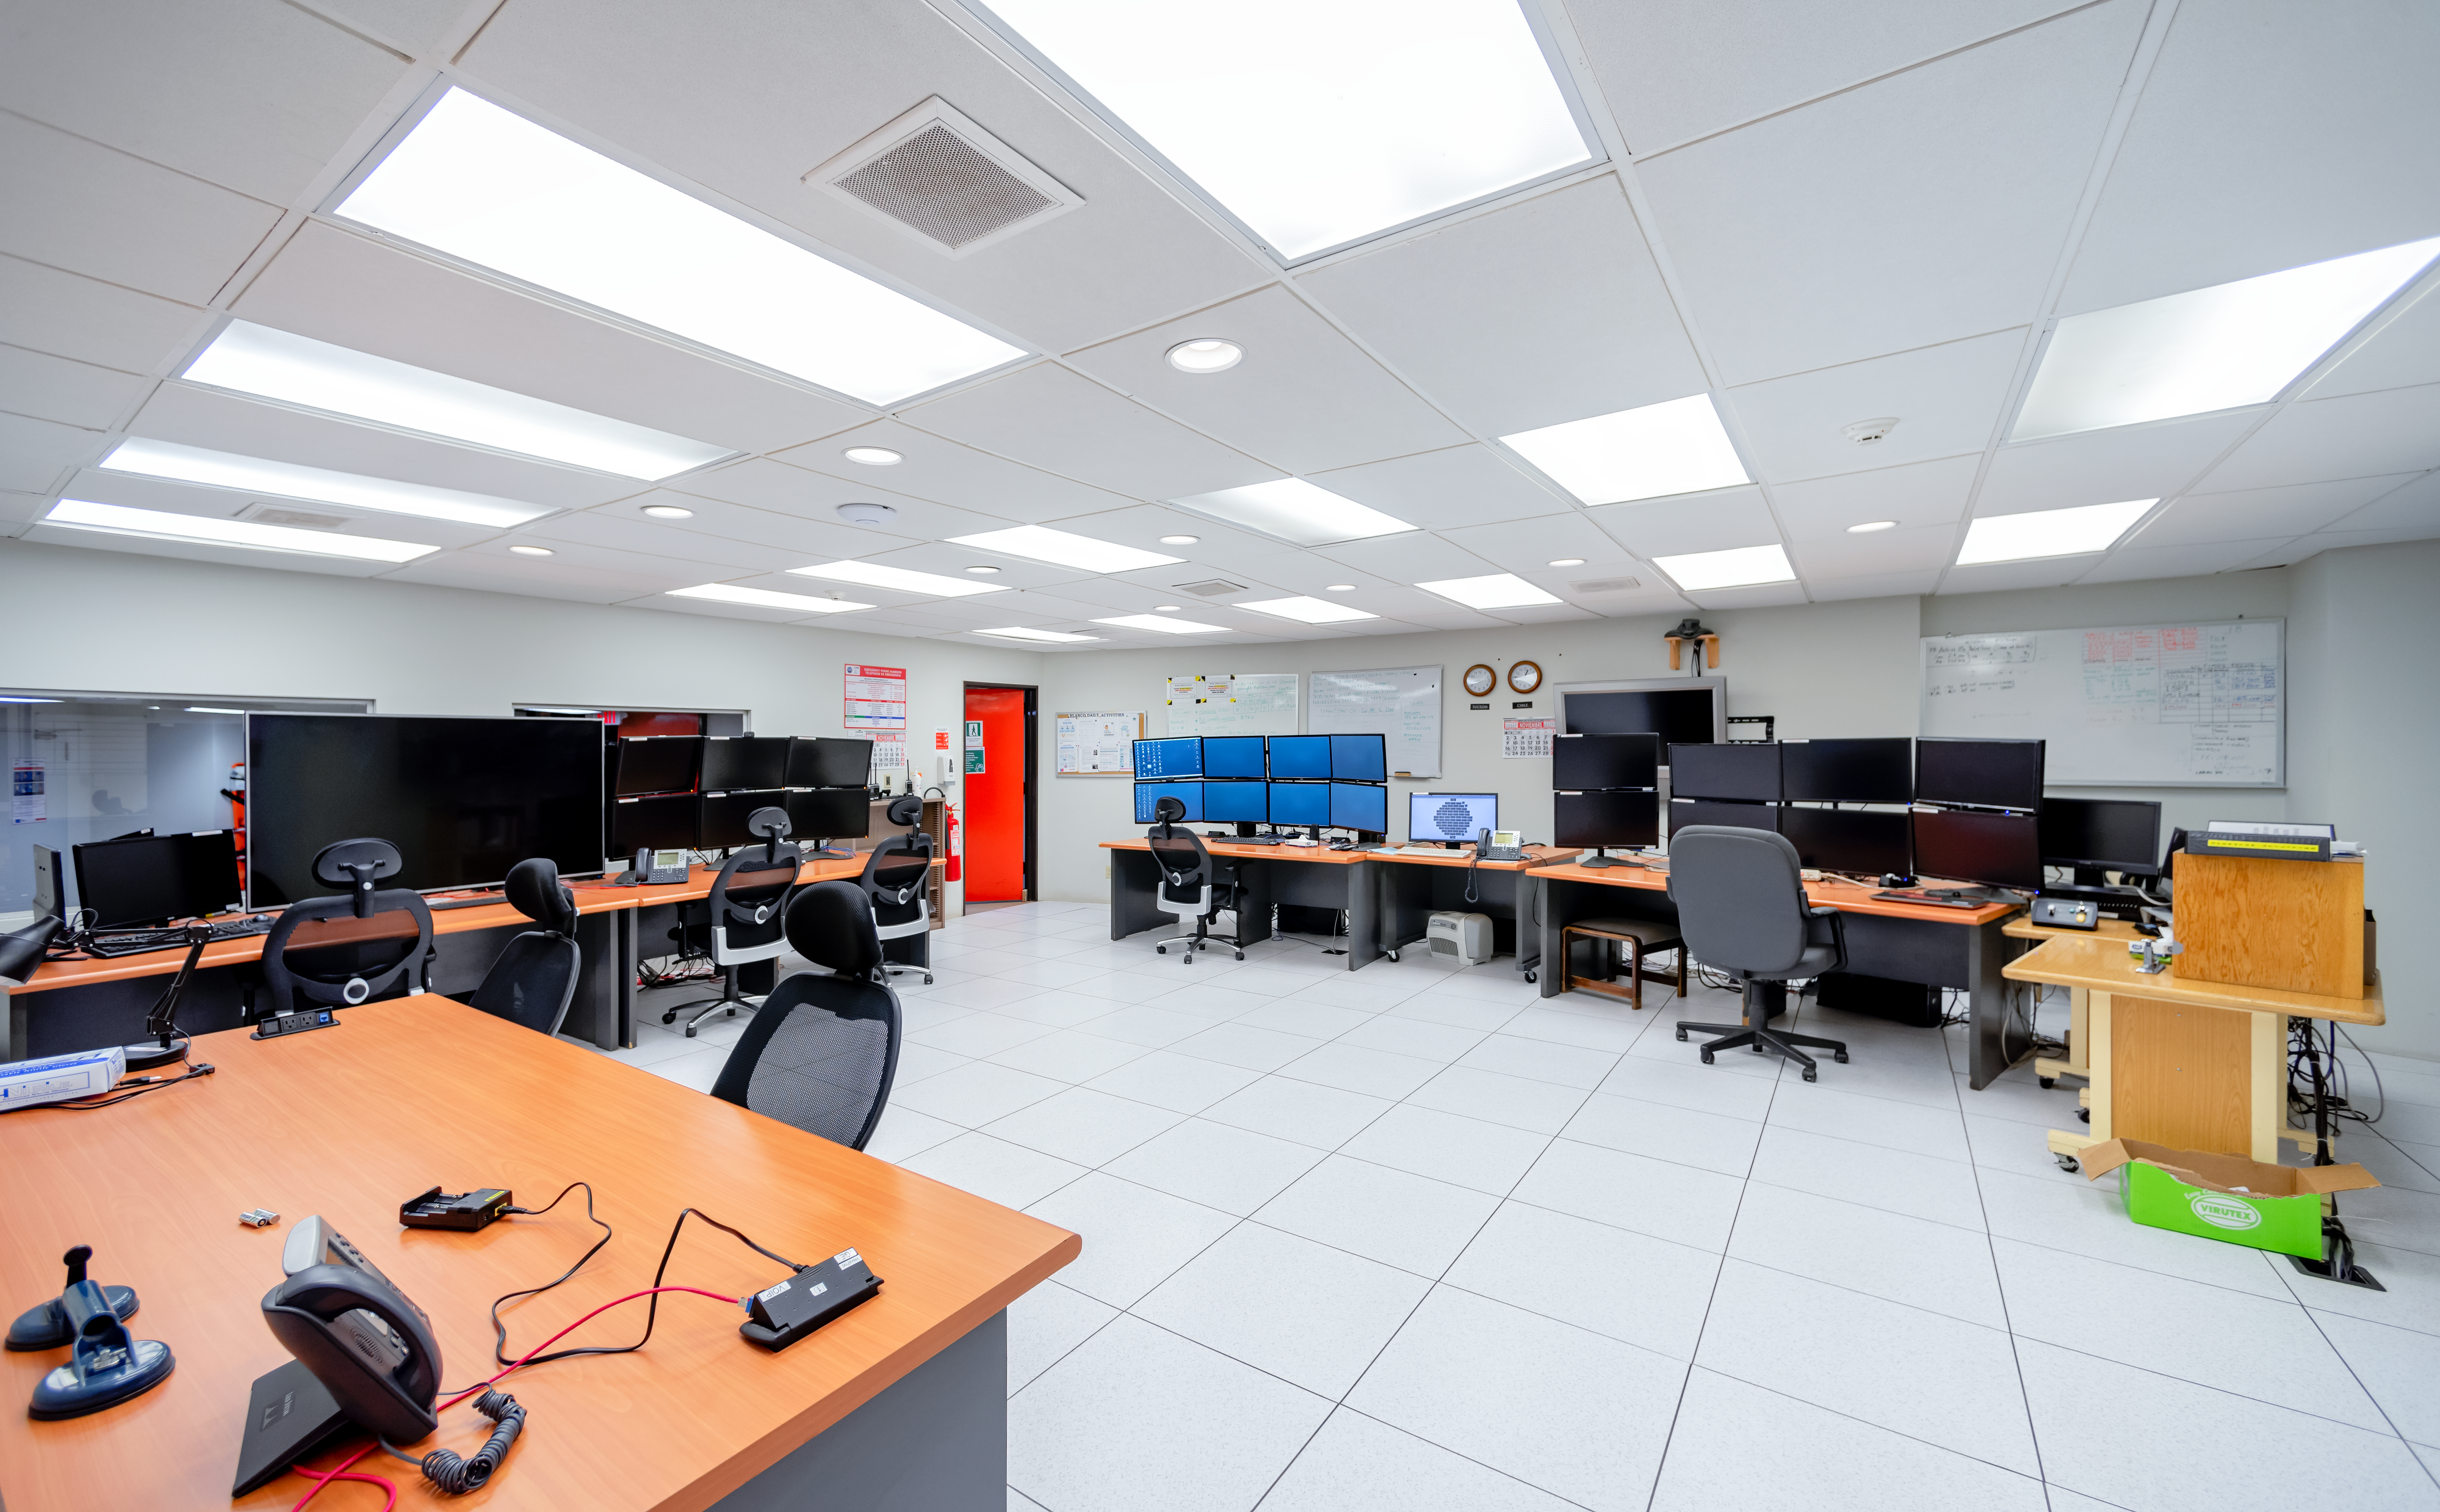

Víctor M. Blanco 4-meter Telescope Control Room

Víctor M. Blanco 4-meter Telescope control room at Cerro Tololo Inter-American Observatory in Chile.

Credit: CTIO/NOIRLab/NSF/AURA